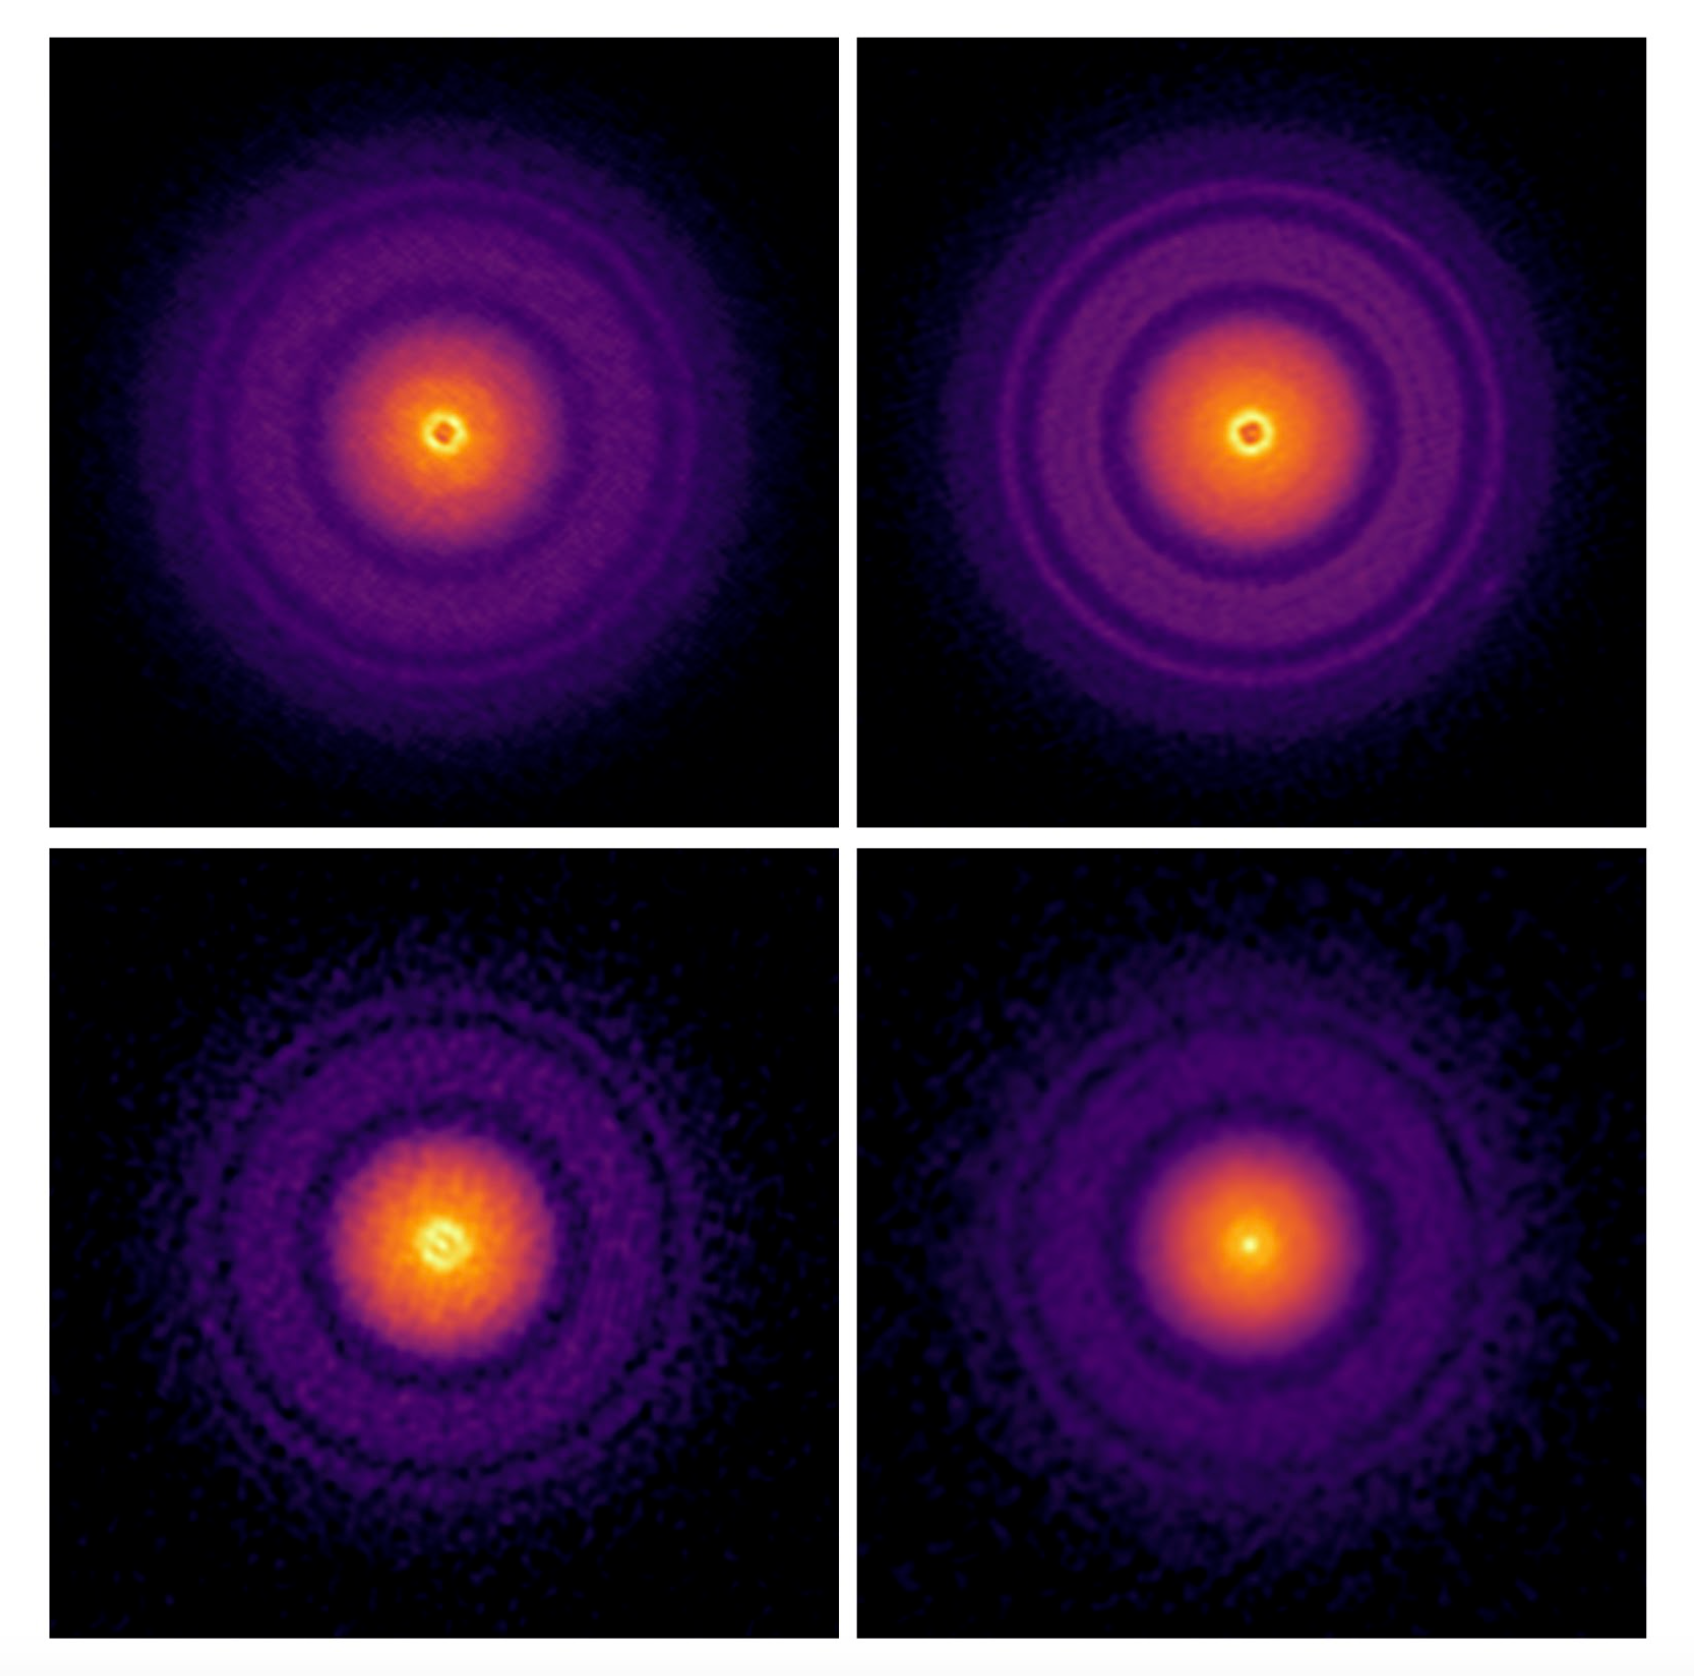

Characterizing the solids in planet-forming disks using ALMA

ALMA observations have been used to characterize the solids in the disk around the young star TW Hydrae, one of the closest and most studied disks. The results show accumulations of large dust particles in the annular substructures of the disk, indicating that these rings might be the birthplace of new generations of planetesimals and/or planets.

Credit: ALMA (ESO/NAOJ/NRAO)